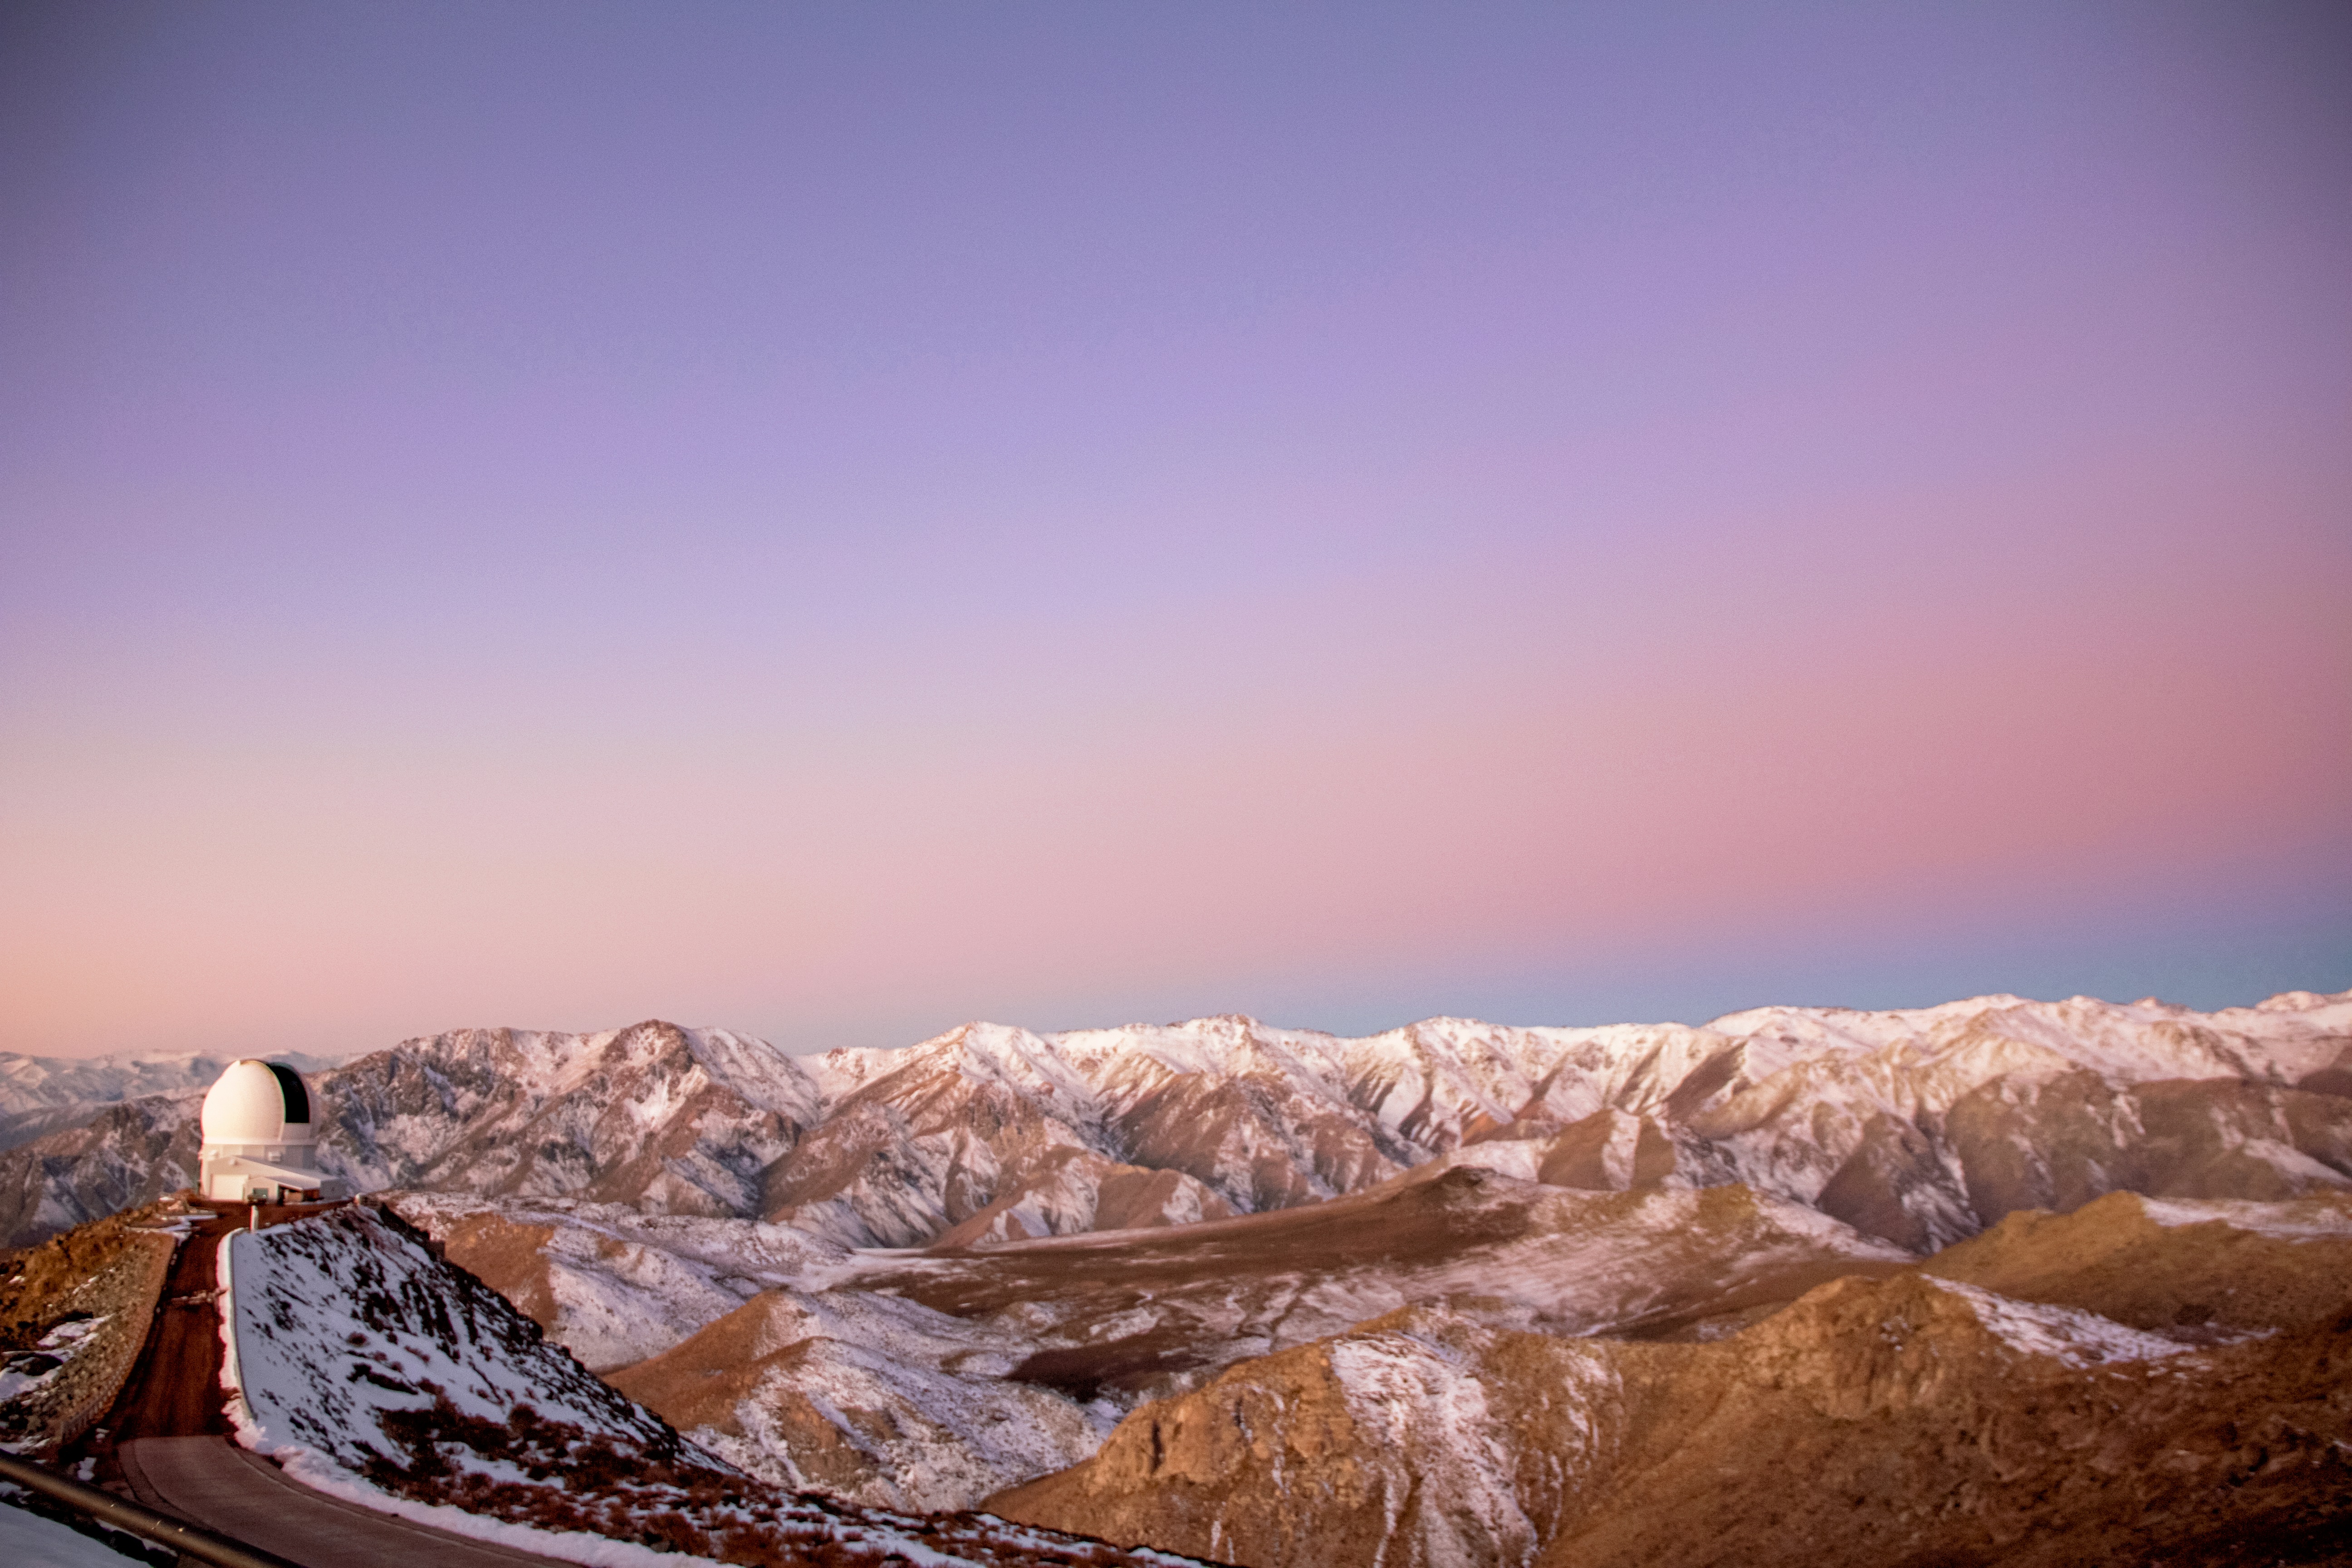

SOAR Telescope

SOAR Telescope.

Credit: CTIO/NOIRLab/NSF/AURA/J. Fuentes